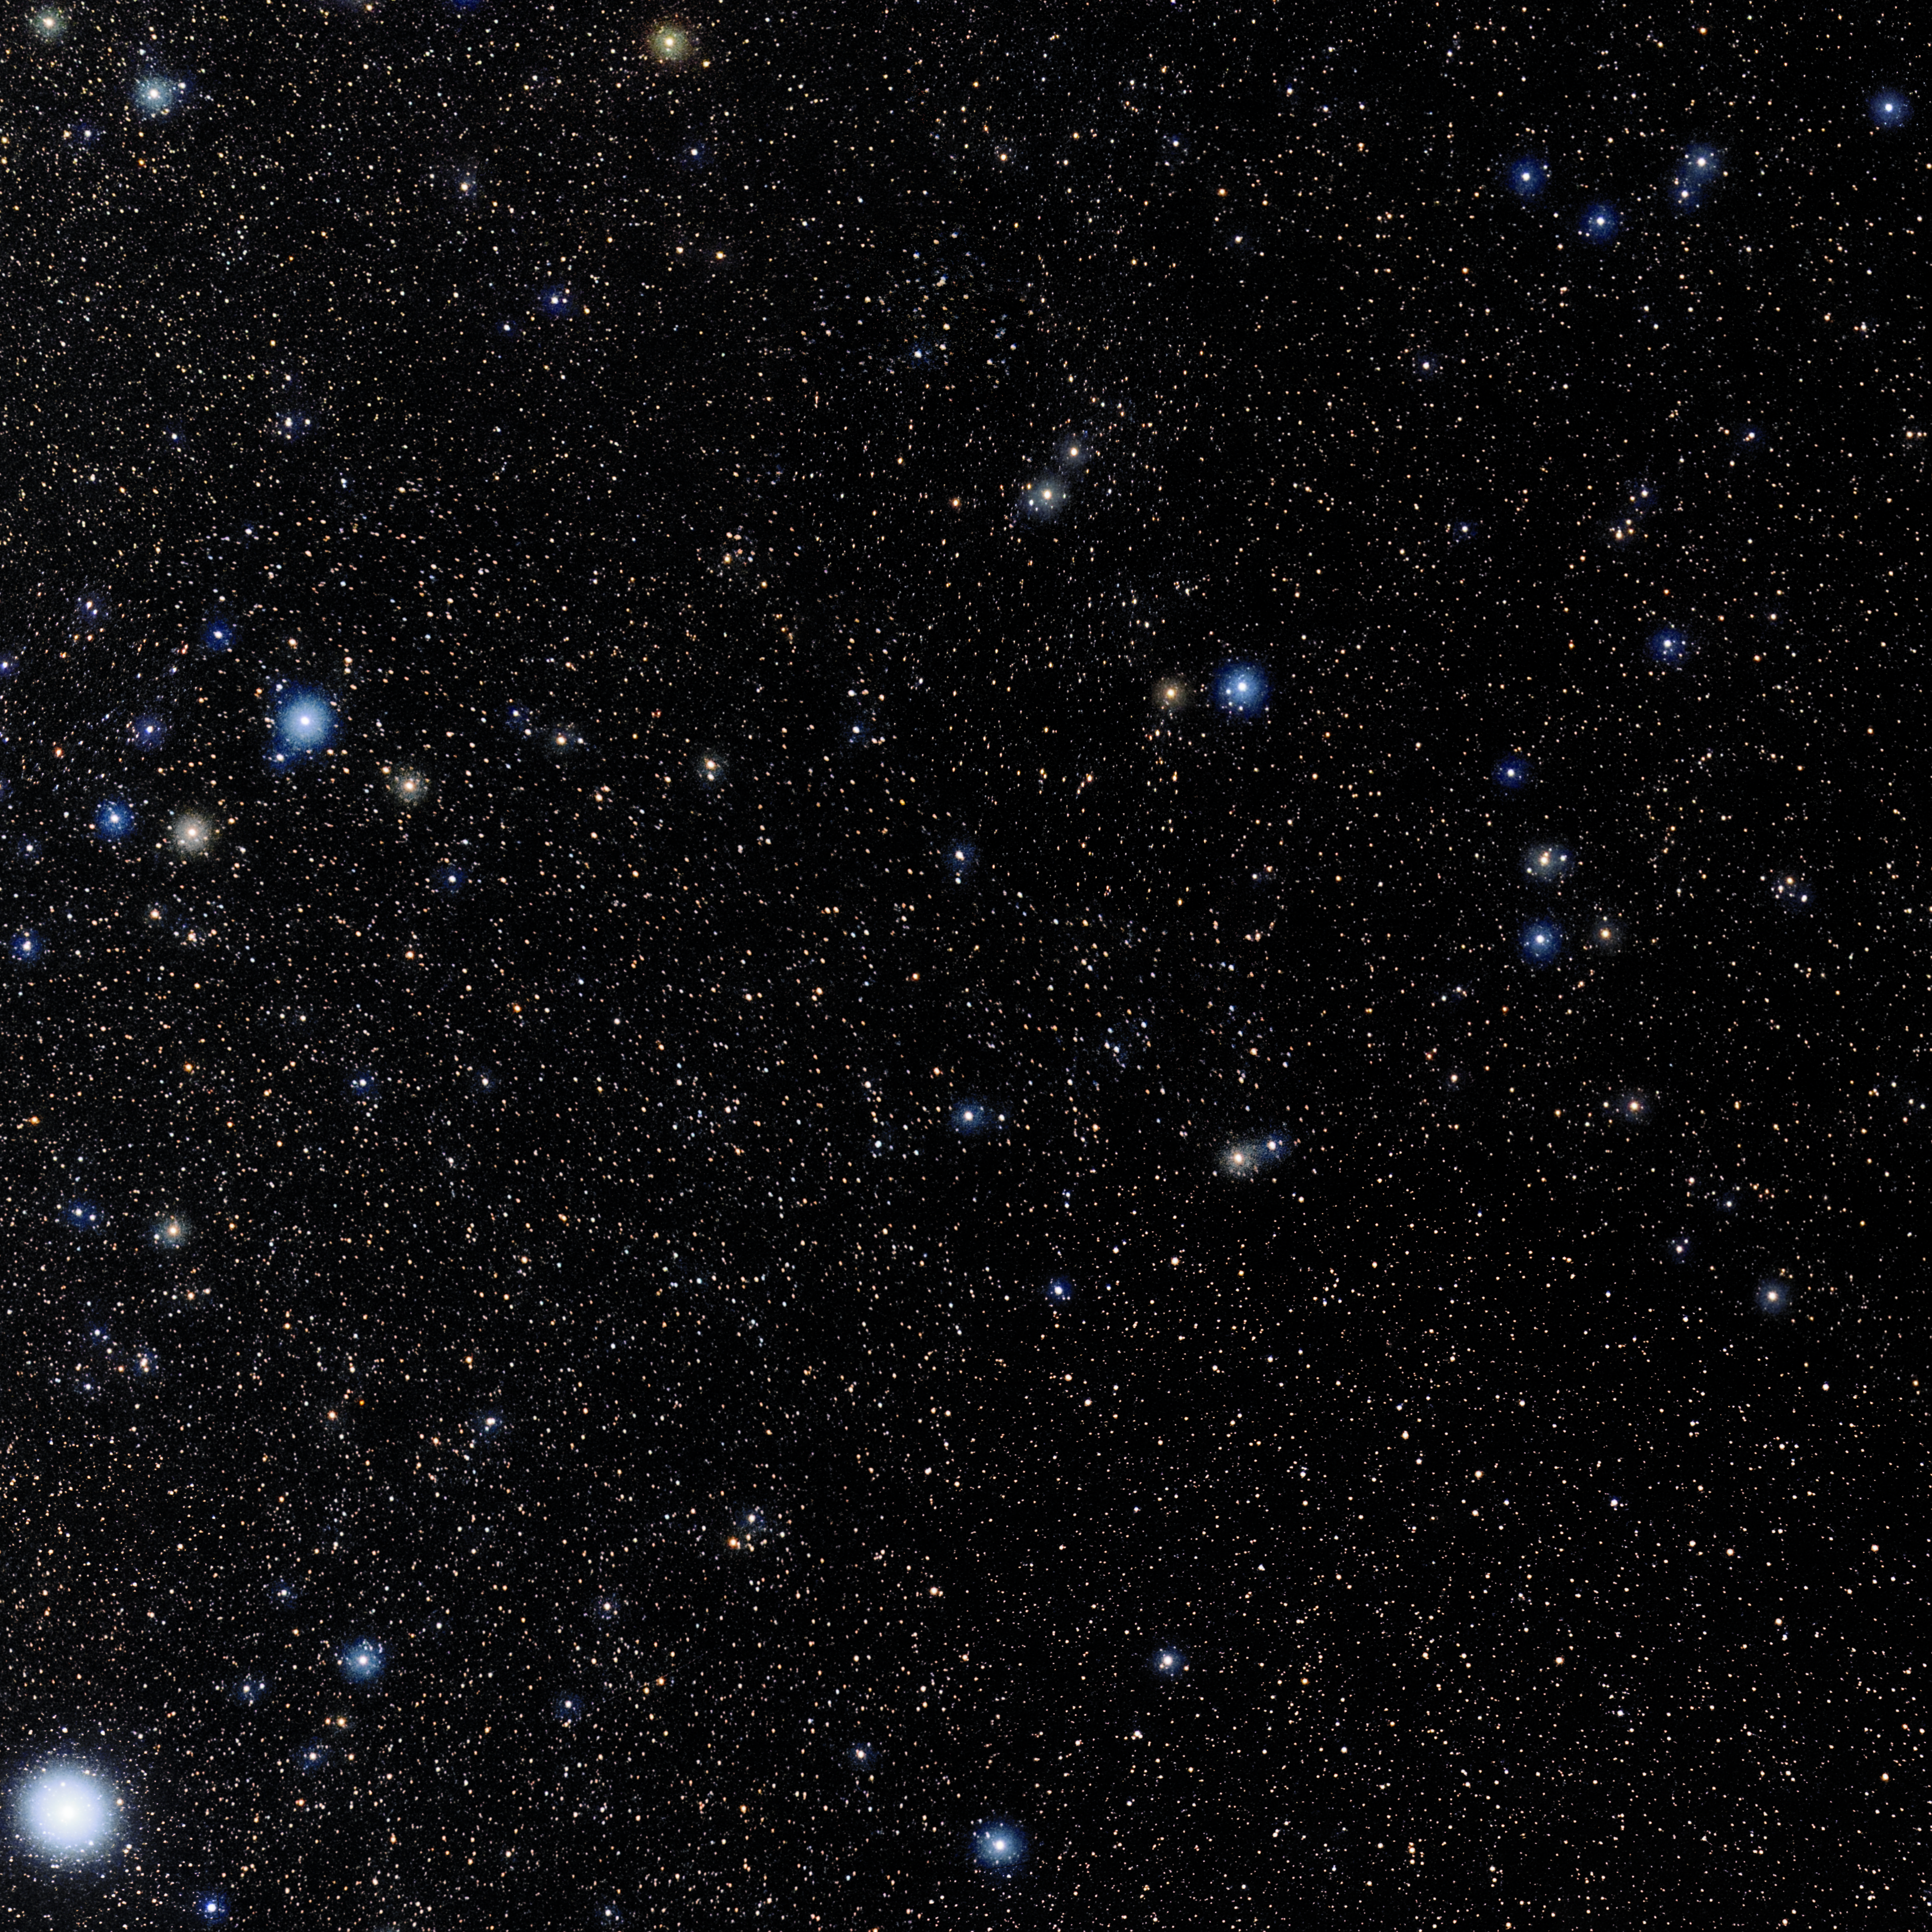

Caelum

Photo of the constellation Caelum produced by NOIRLab in collaboration with Eckhard Slawik, a German astrophotographer. Here is the annotated version.

Credit: E. Slawik/NOIRLab/NSF/AURA/M. Zamani